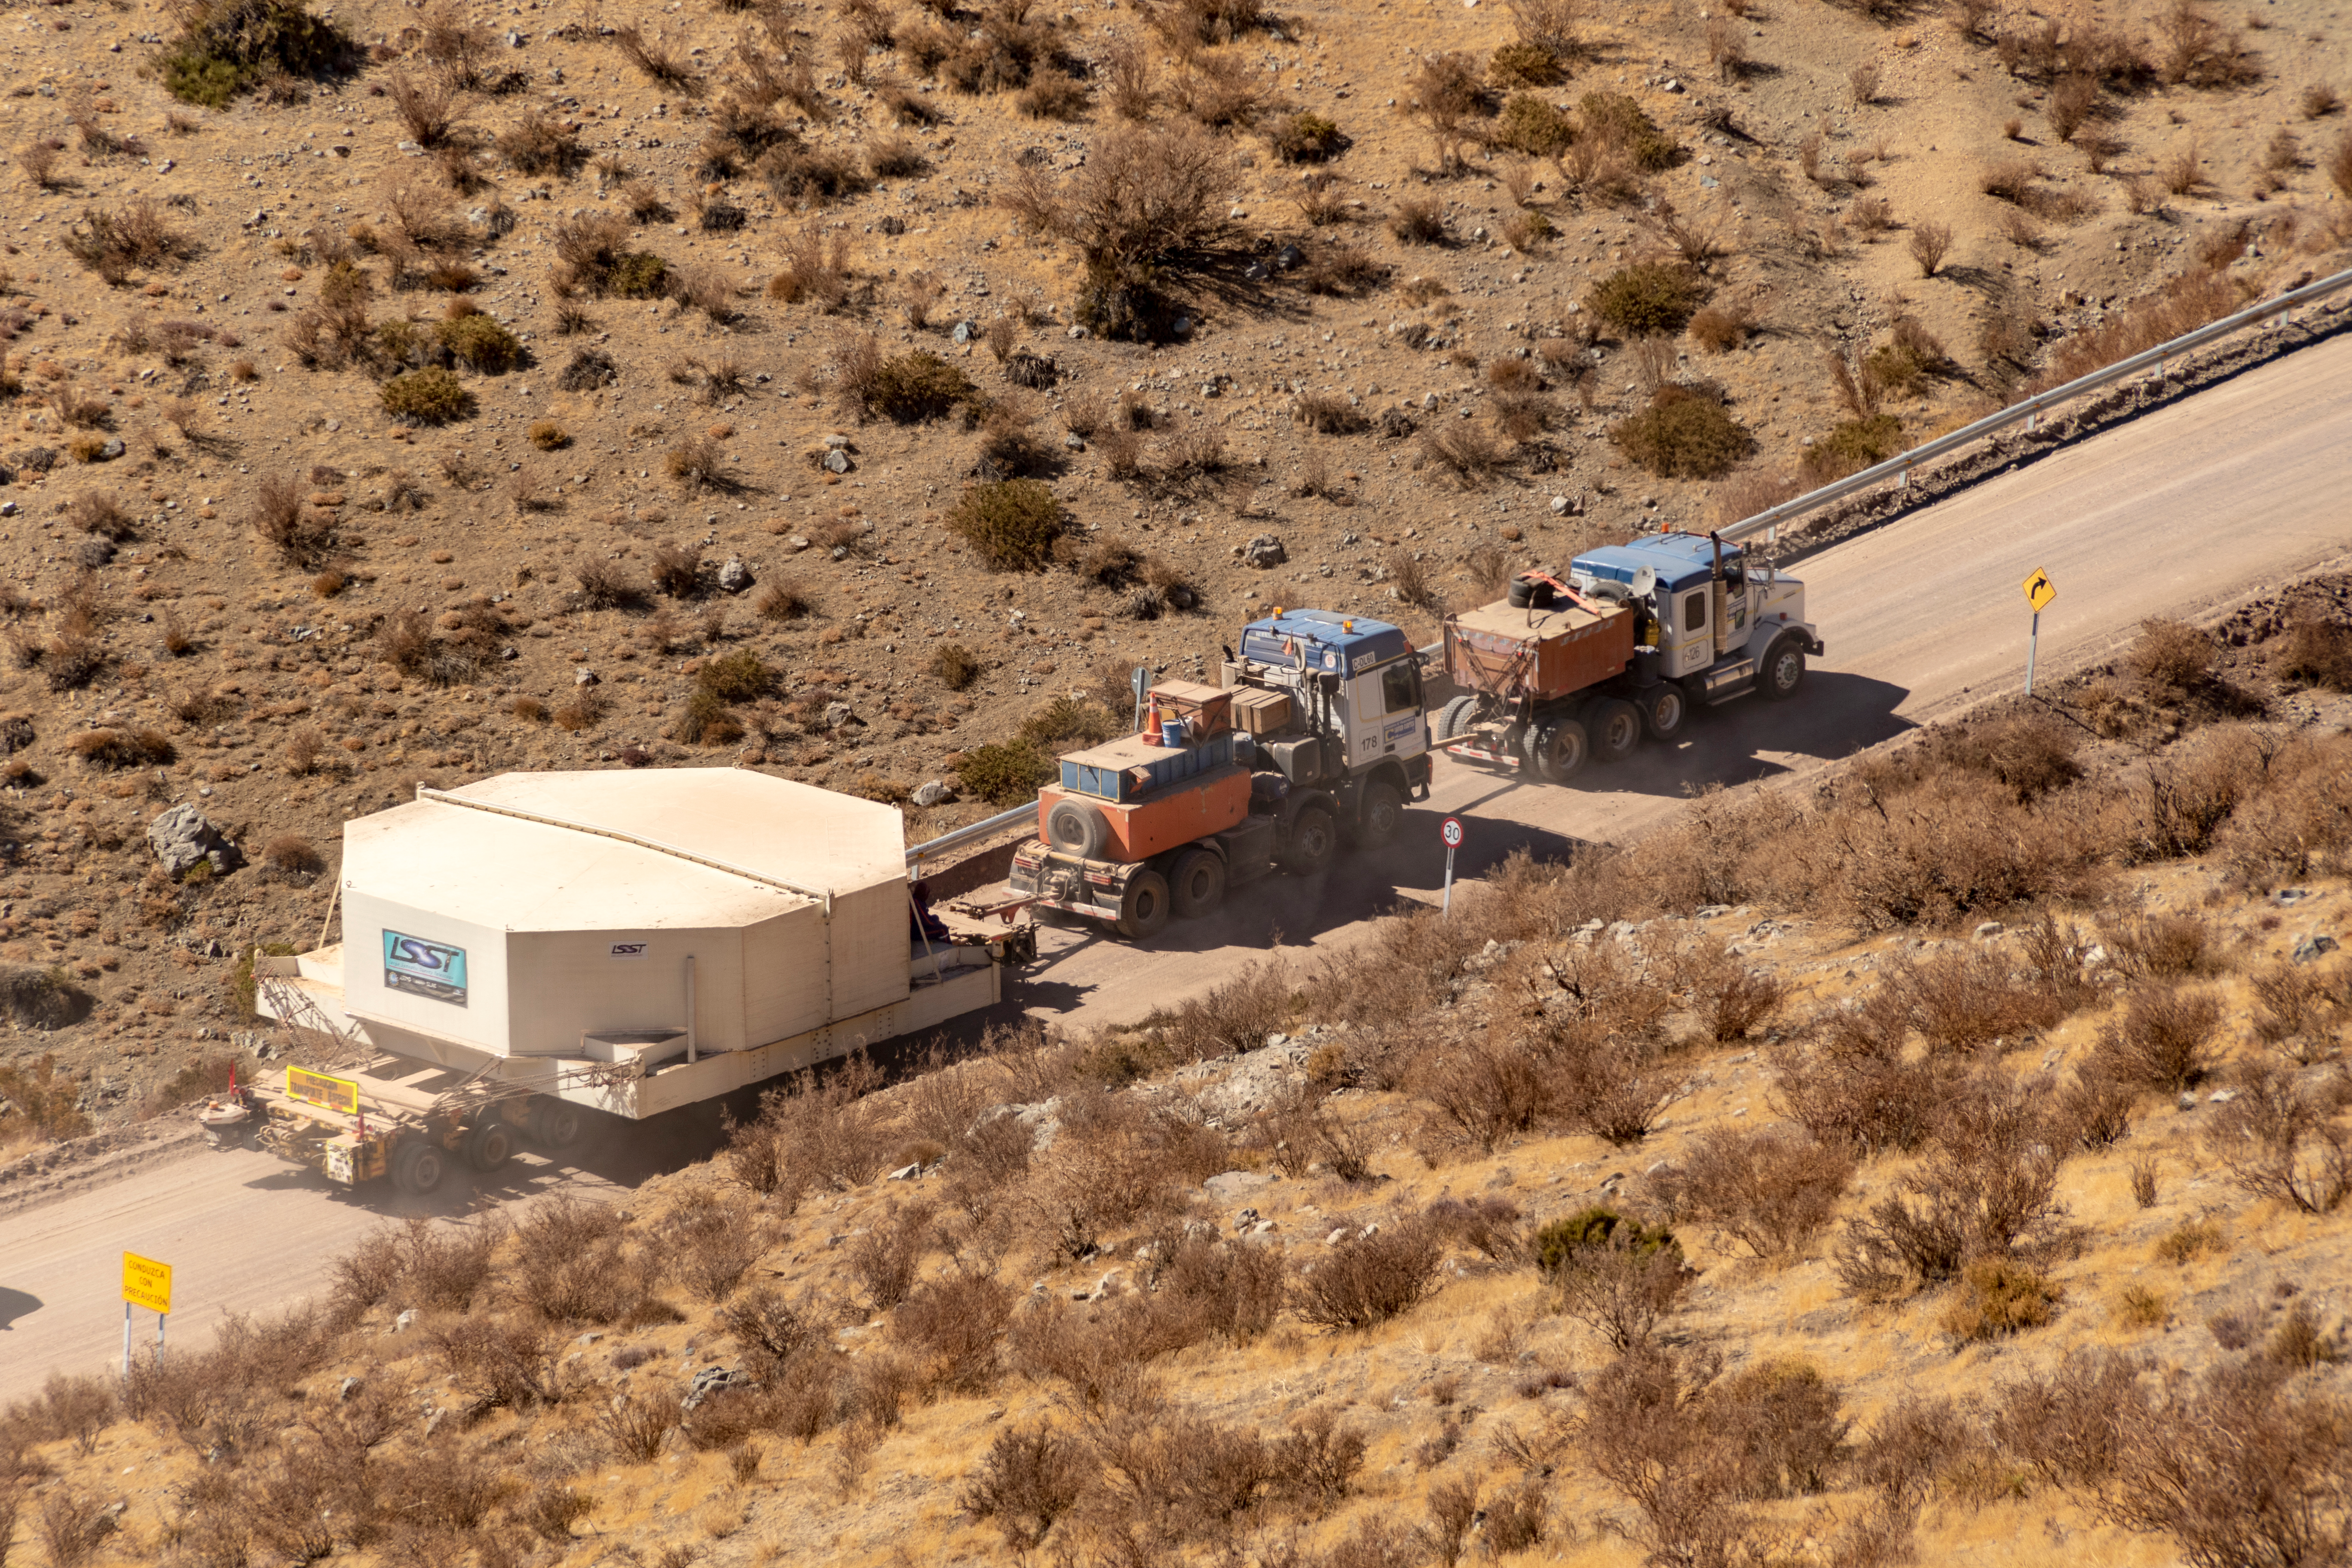

M1M3 Transported to the Summit

The LSST Primary/Tertiary Mirror (M1M3) arrived in the port of Coquimbo on May 7, and was transported to the LSST summit facility building over the next several days. It arrived on the summit on May 11, 2019.

Credit: Rubin Observatory/NSF/AURA